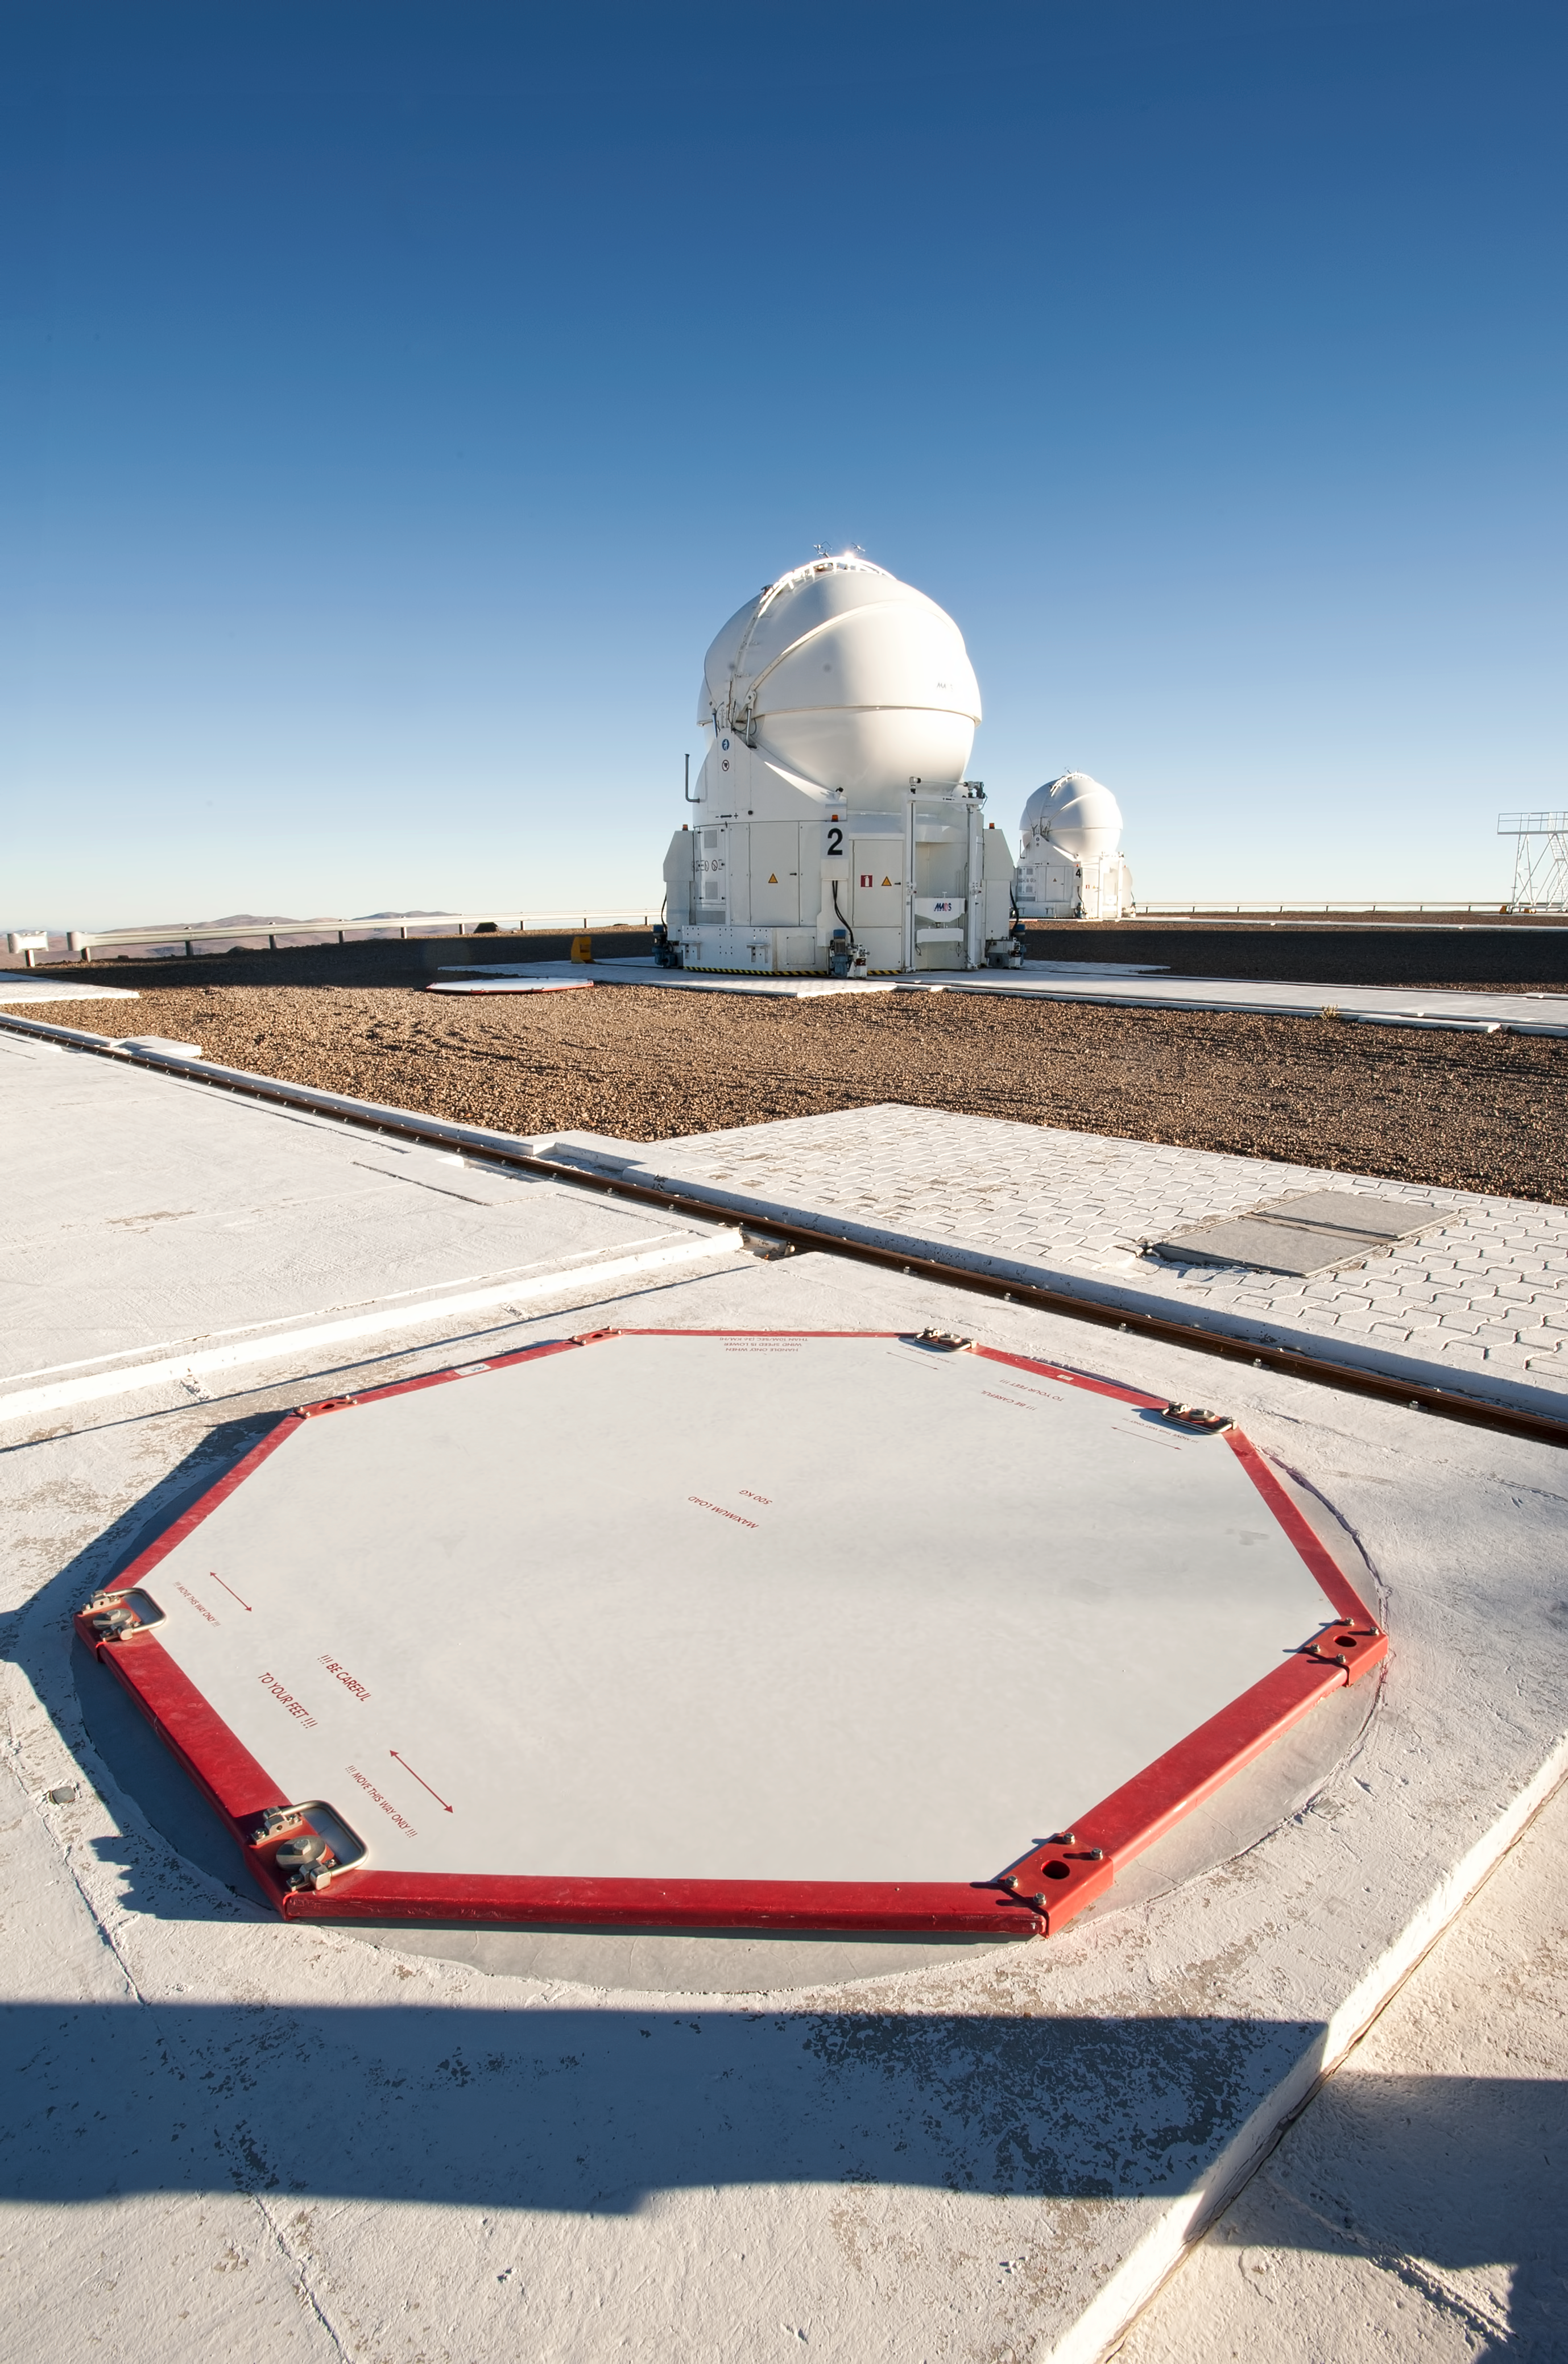

Auxiliary telescopes at ESO's Paranal Observatory

One of the auxiliary telescopes at ESO's Paranal Observatory. These small self-contained telescopes can be moved around on the observatory platform. The octagonal structure in the foreground shows one of the locations where they can be docked.

Credit: P. Pardo Ávalos/ESO